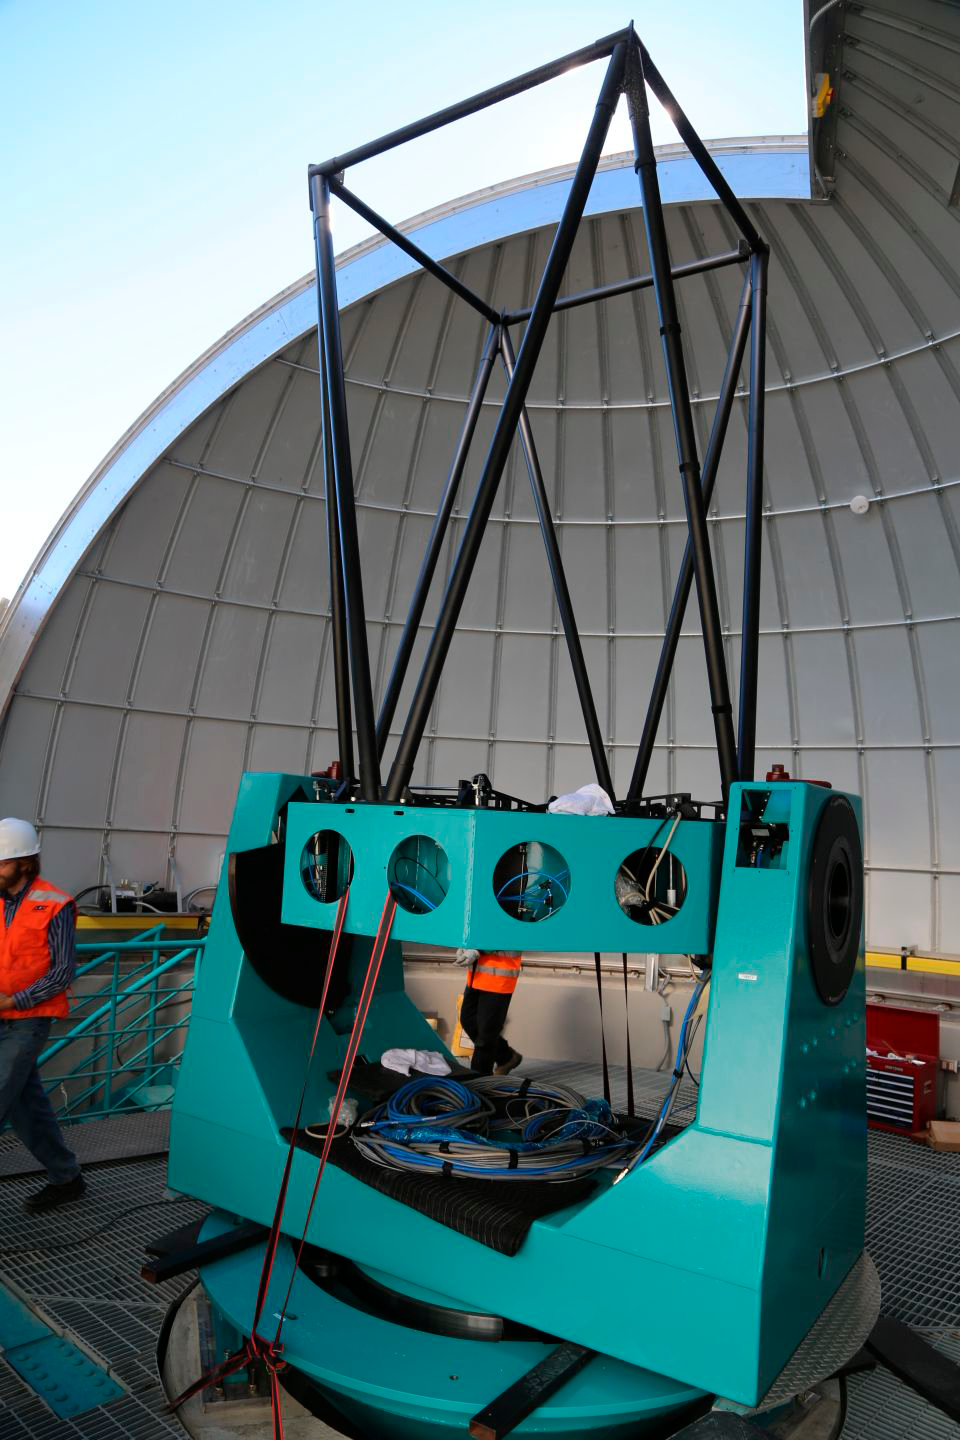

Aux Tel on Calibration Hill

The Auxiliary Telescope (AT) for LSST successfully arrived on the Summit of Cerro Pachón at the end of April, and its heaviest components have now been lifted by crane into the Ash Dome on calibration hill. The AT left Tucson in early March, traveling by truck to Houston, by ship to San Antonio, Chile, and again by truck to Cerro Pachón.

Credit: Rubin Observatory/NSF/AURA